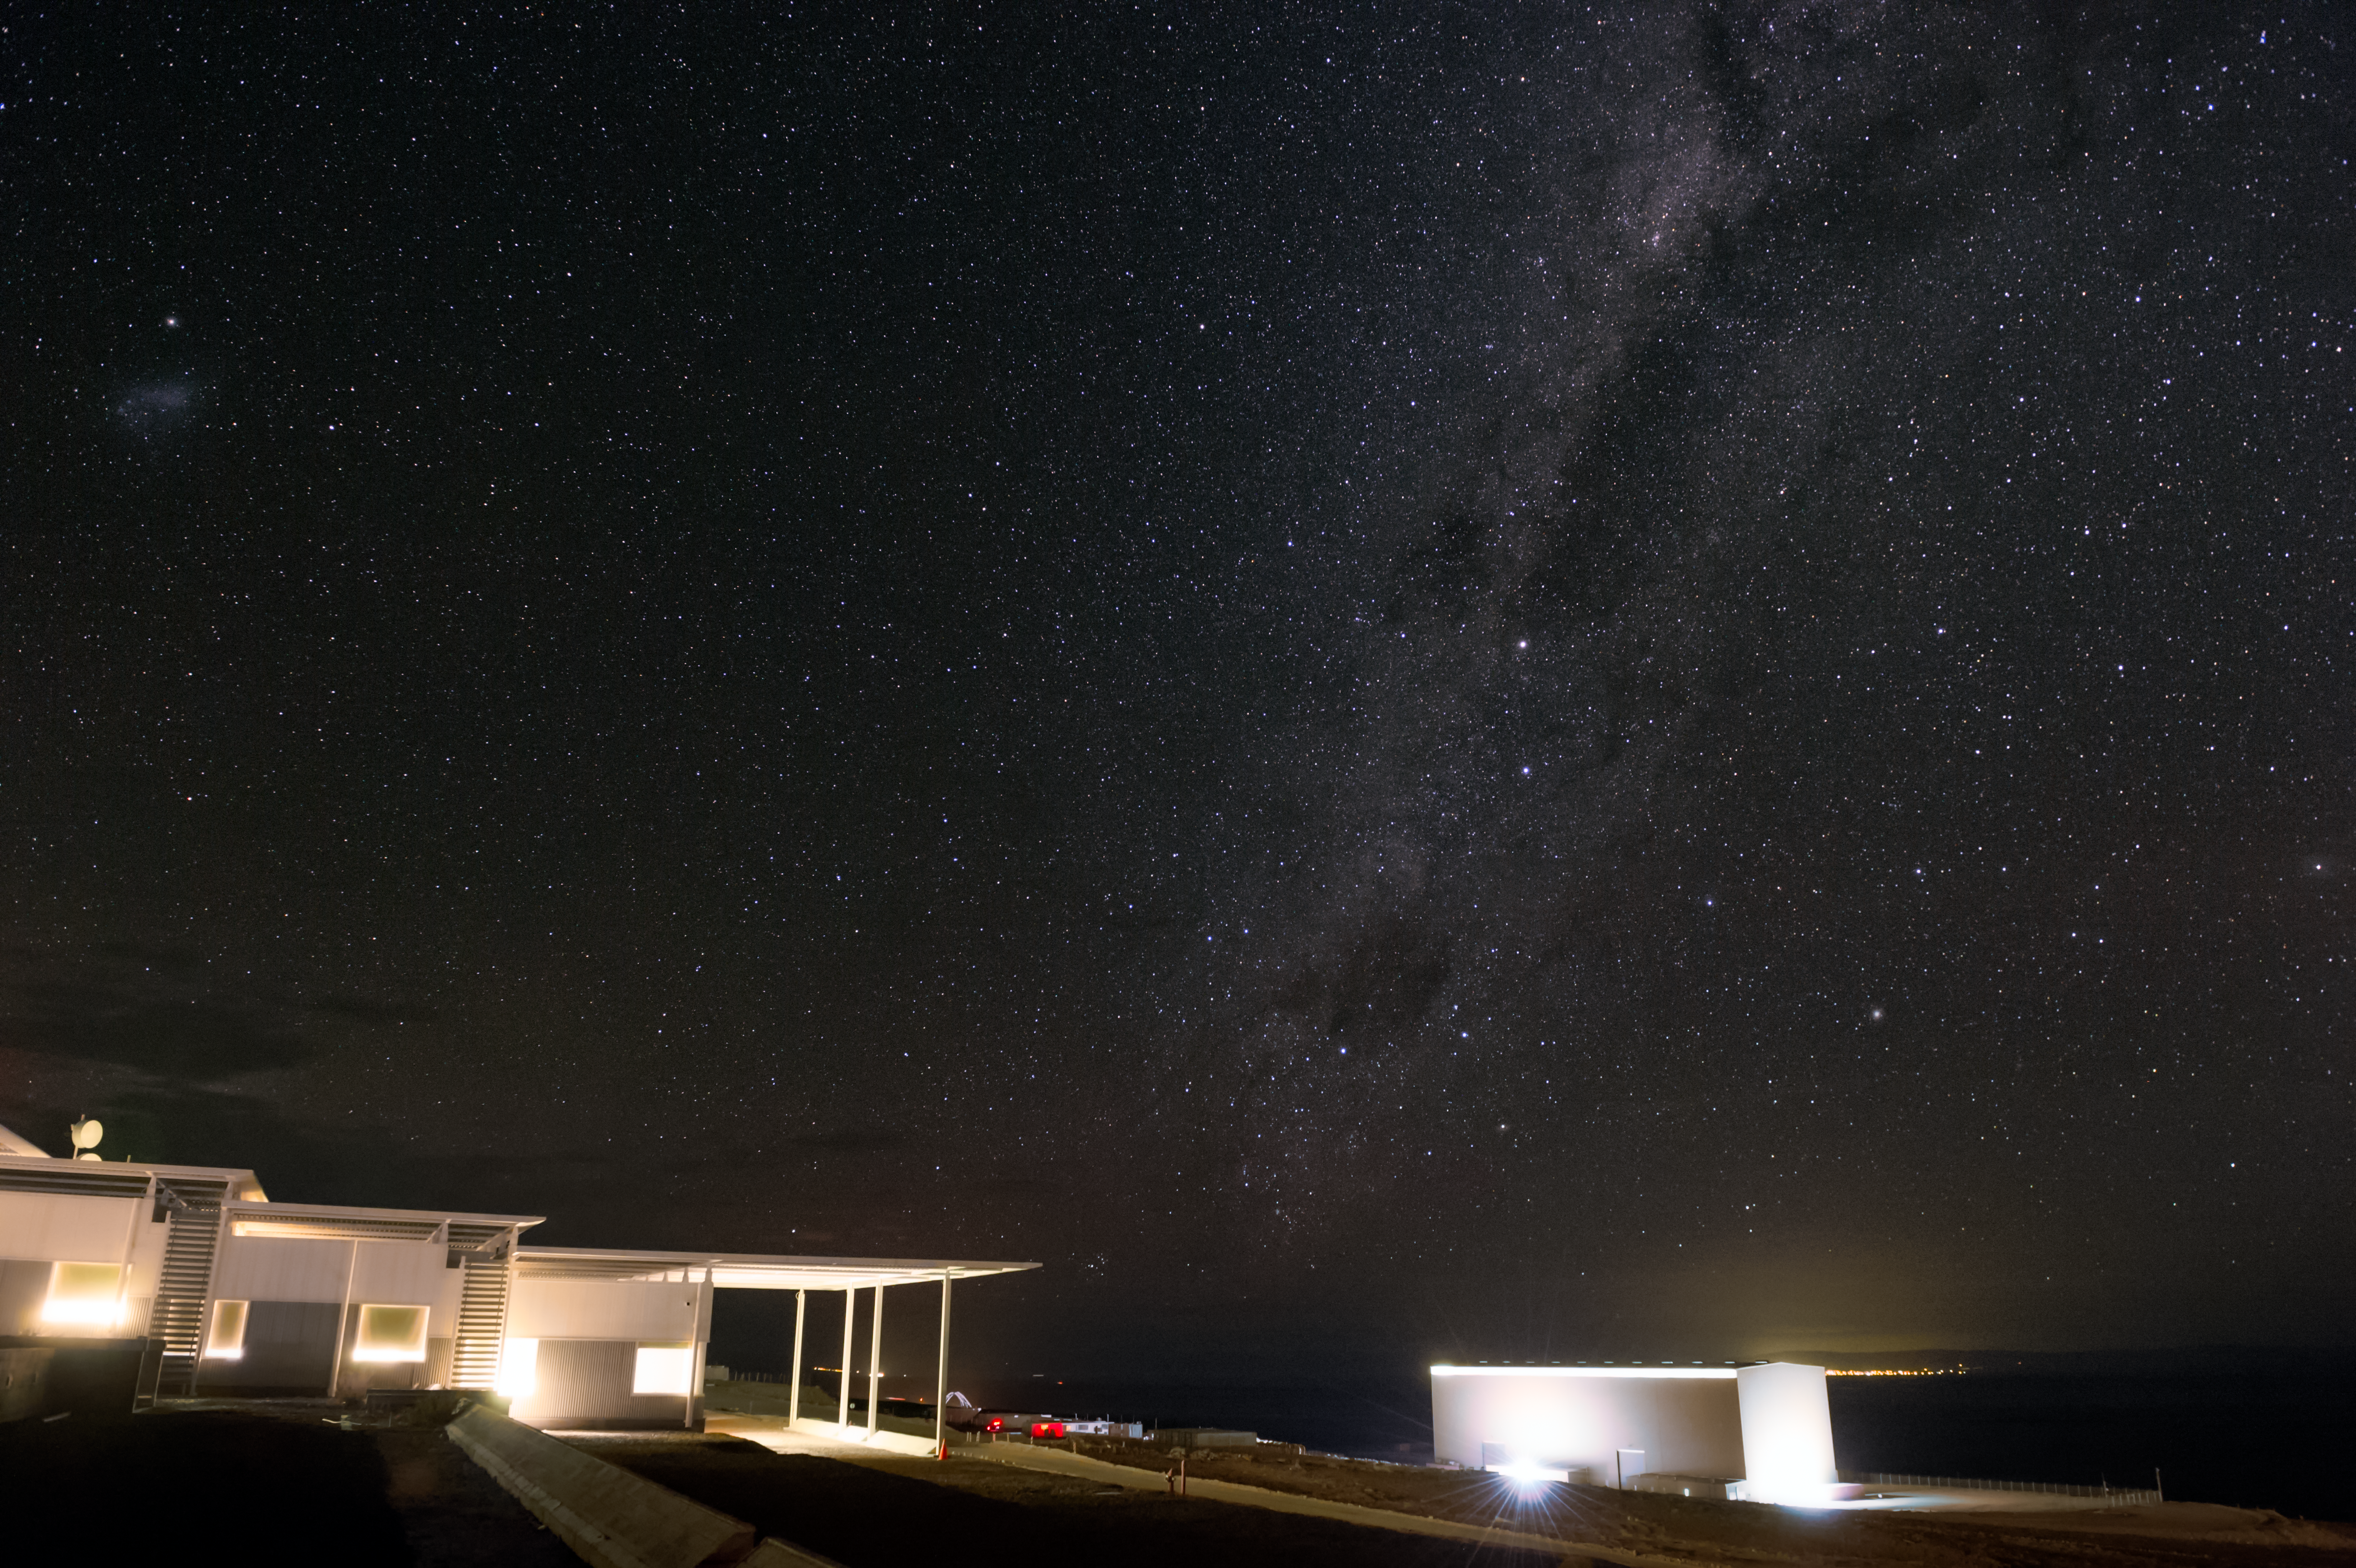

Stars over the technical building

The stars and the Milky Way are visible over the technical building at the Operation Site Facility of the ALMA telescope at 3000 metres above sea level. The antennas of the telescope are remotely operated from the control room whose windows are the leftmost ones.

Credit: A. Caproni/ESO